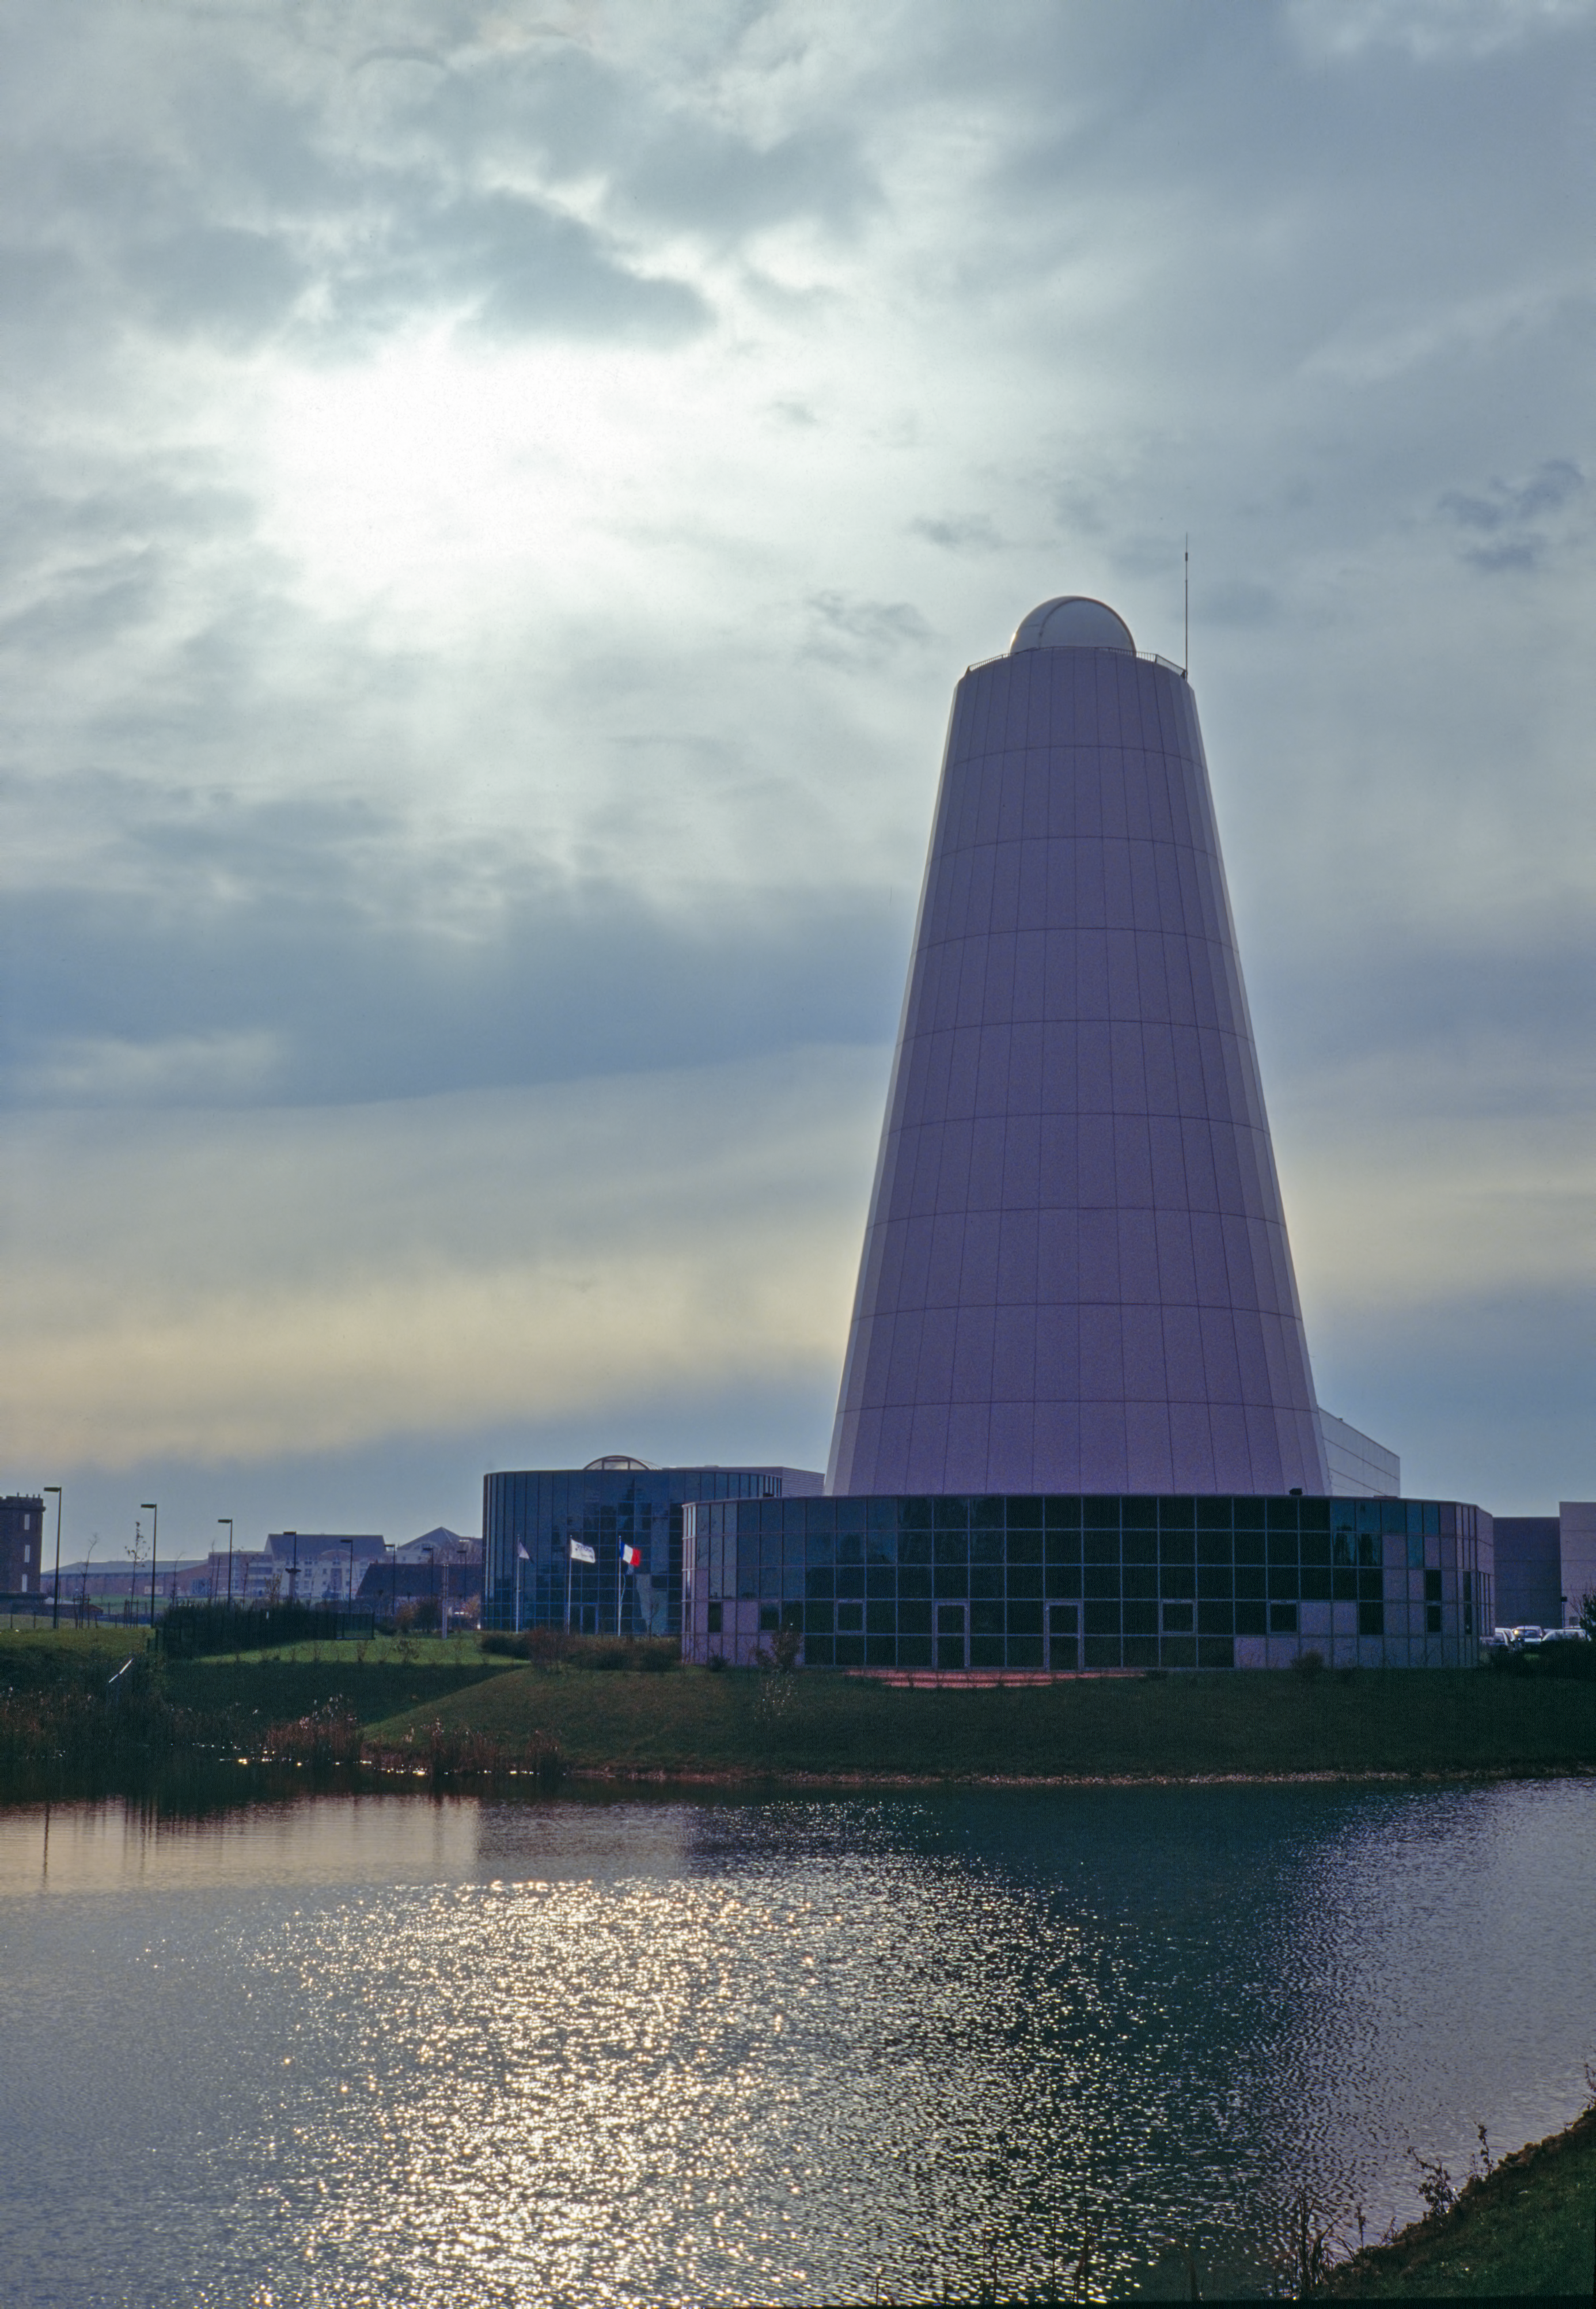

REOSC mirror polishing plant

VLT mirror polishing took place at this REOSC plant.

Credit: ESO